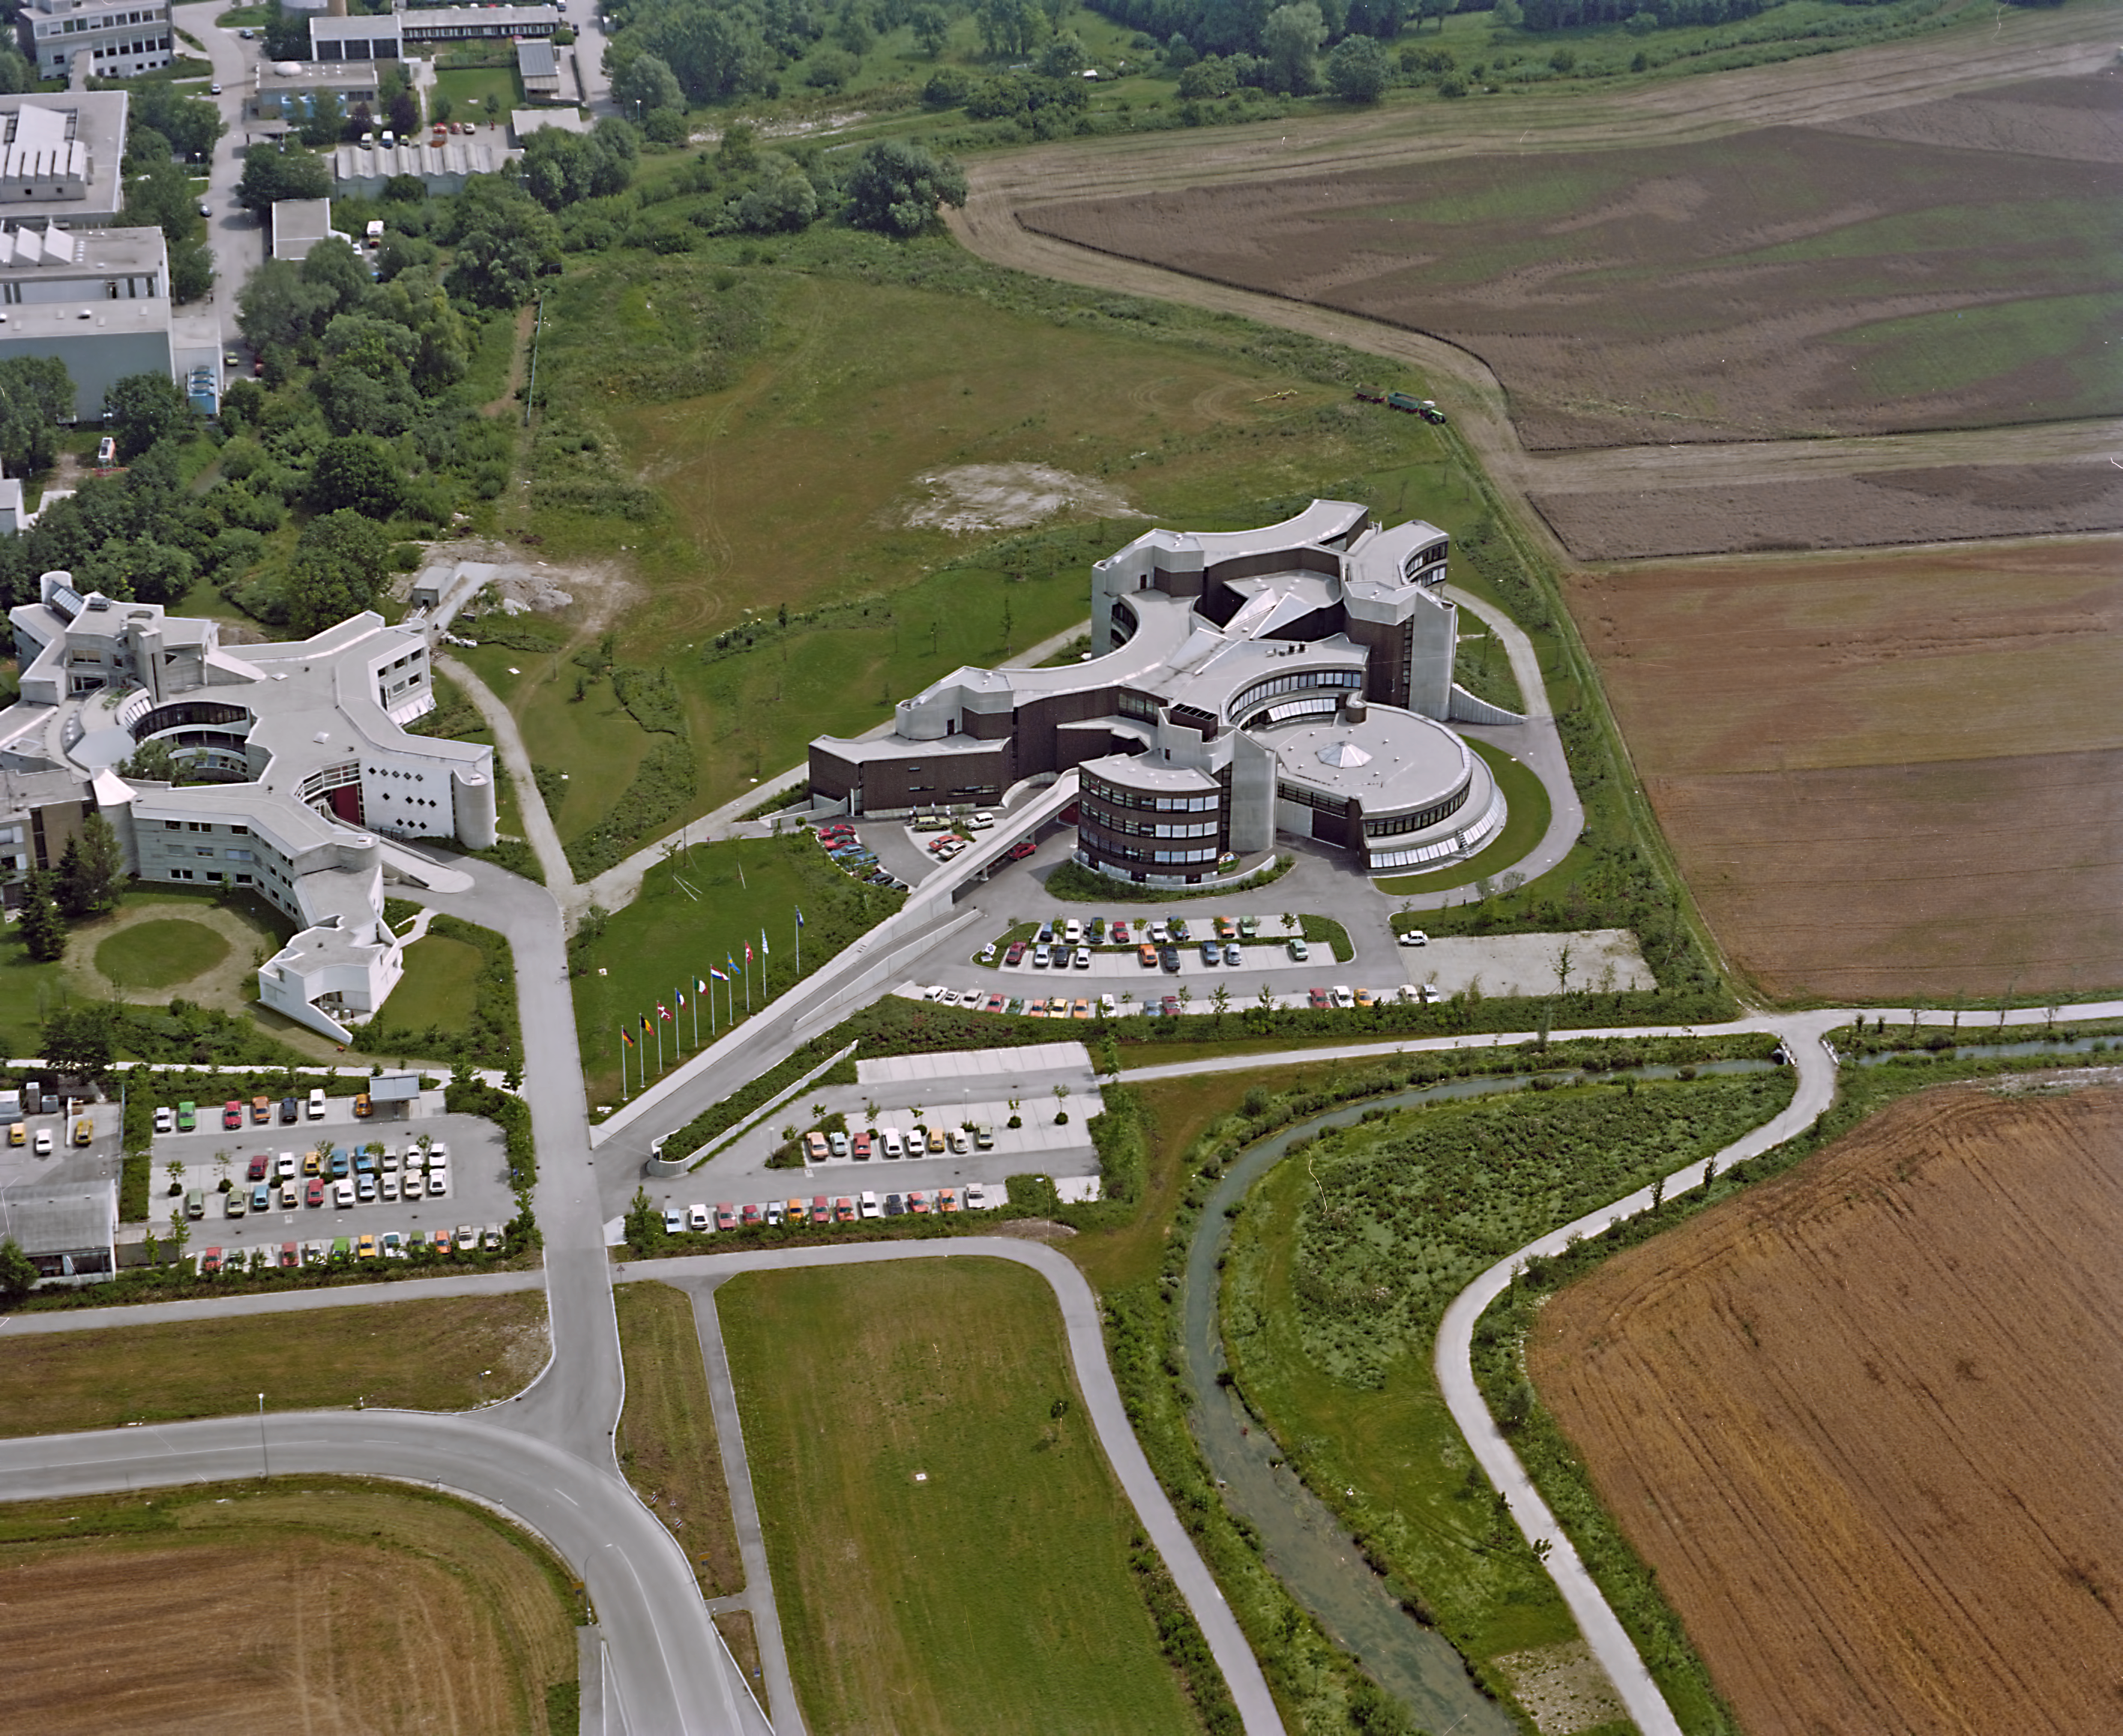

ESO HQ from above in 1980

A view of ESO's HQ from above, 1980.

Credit: ESO